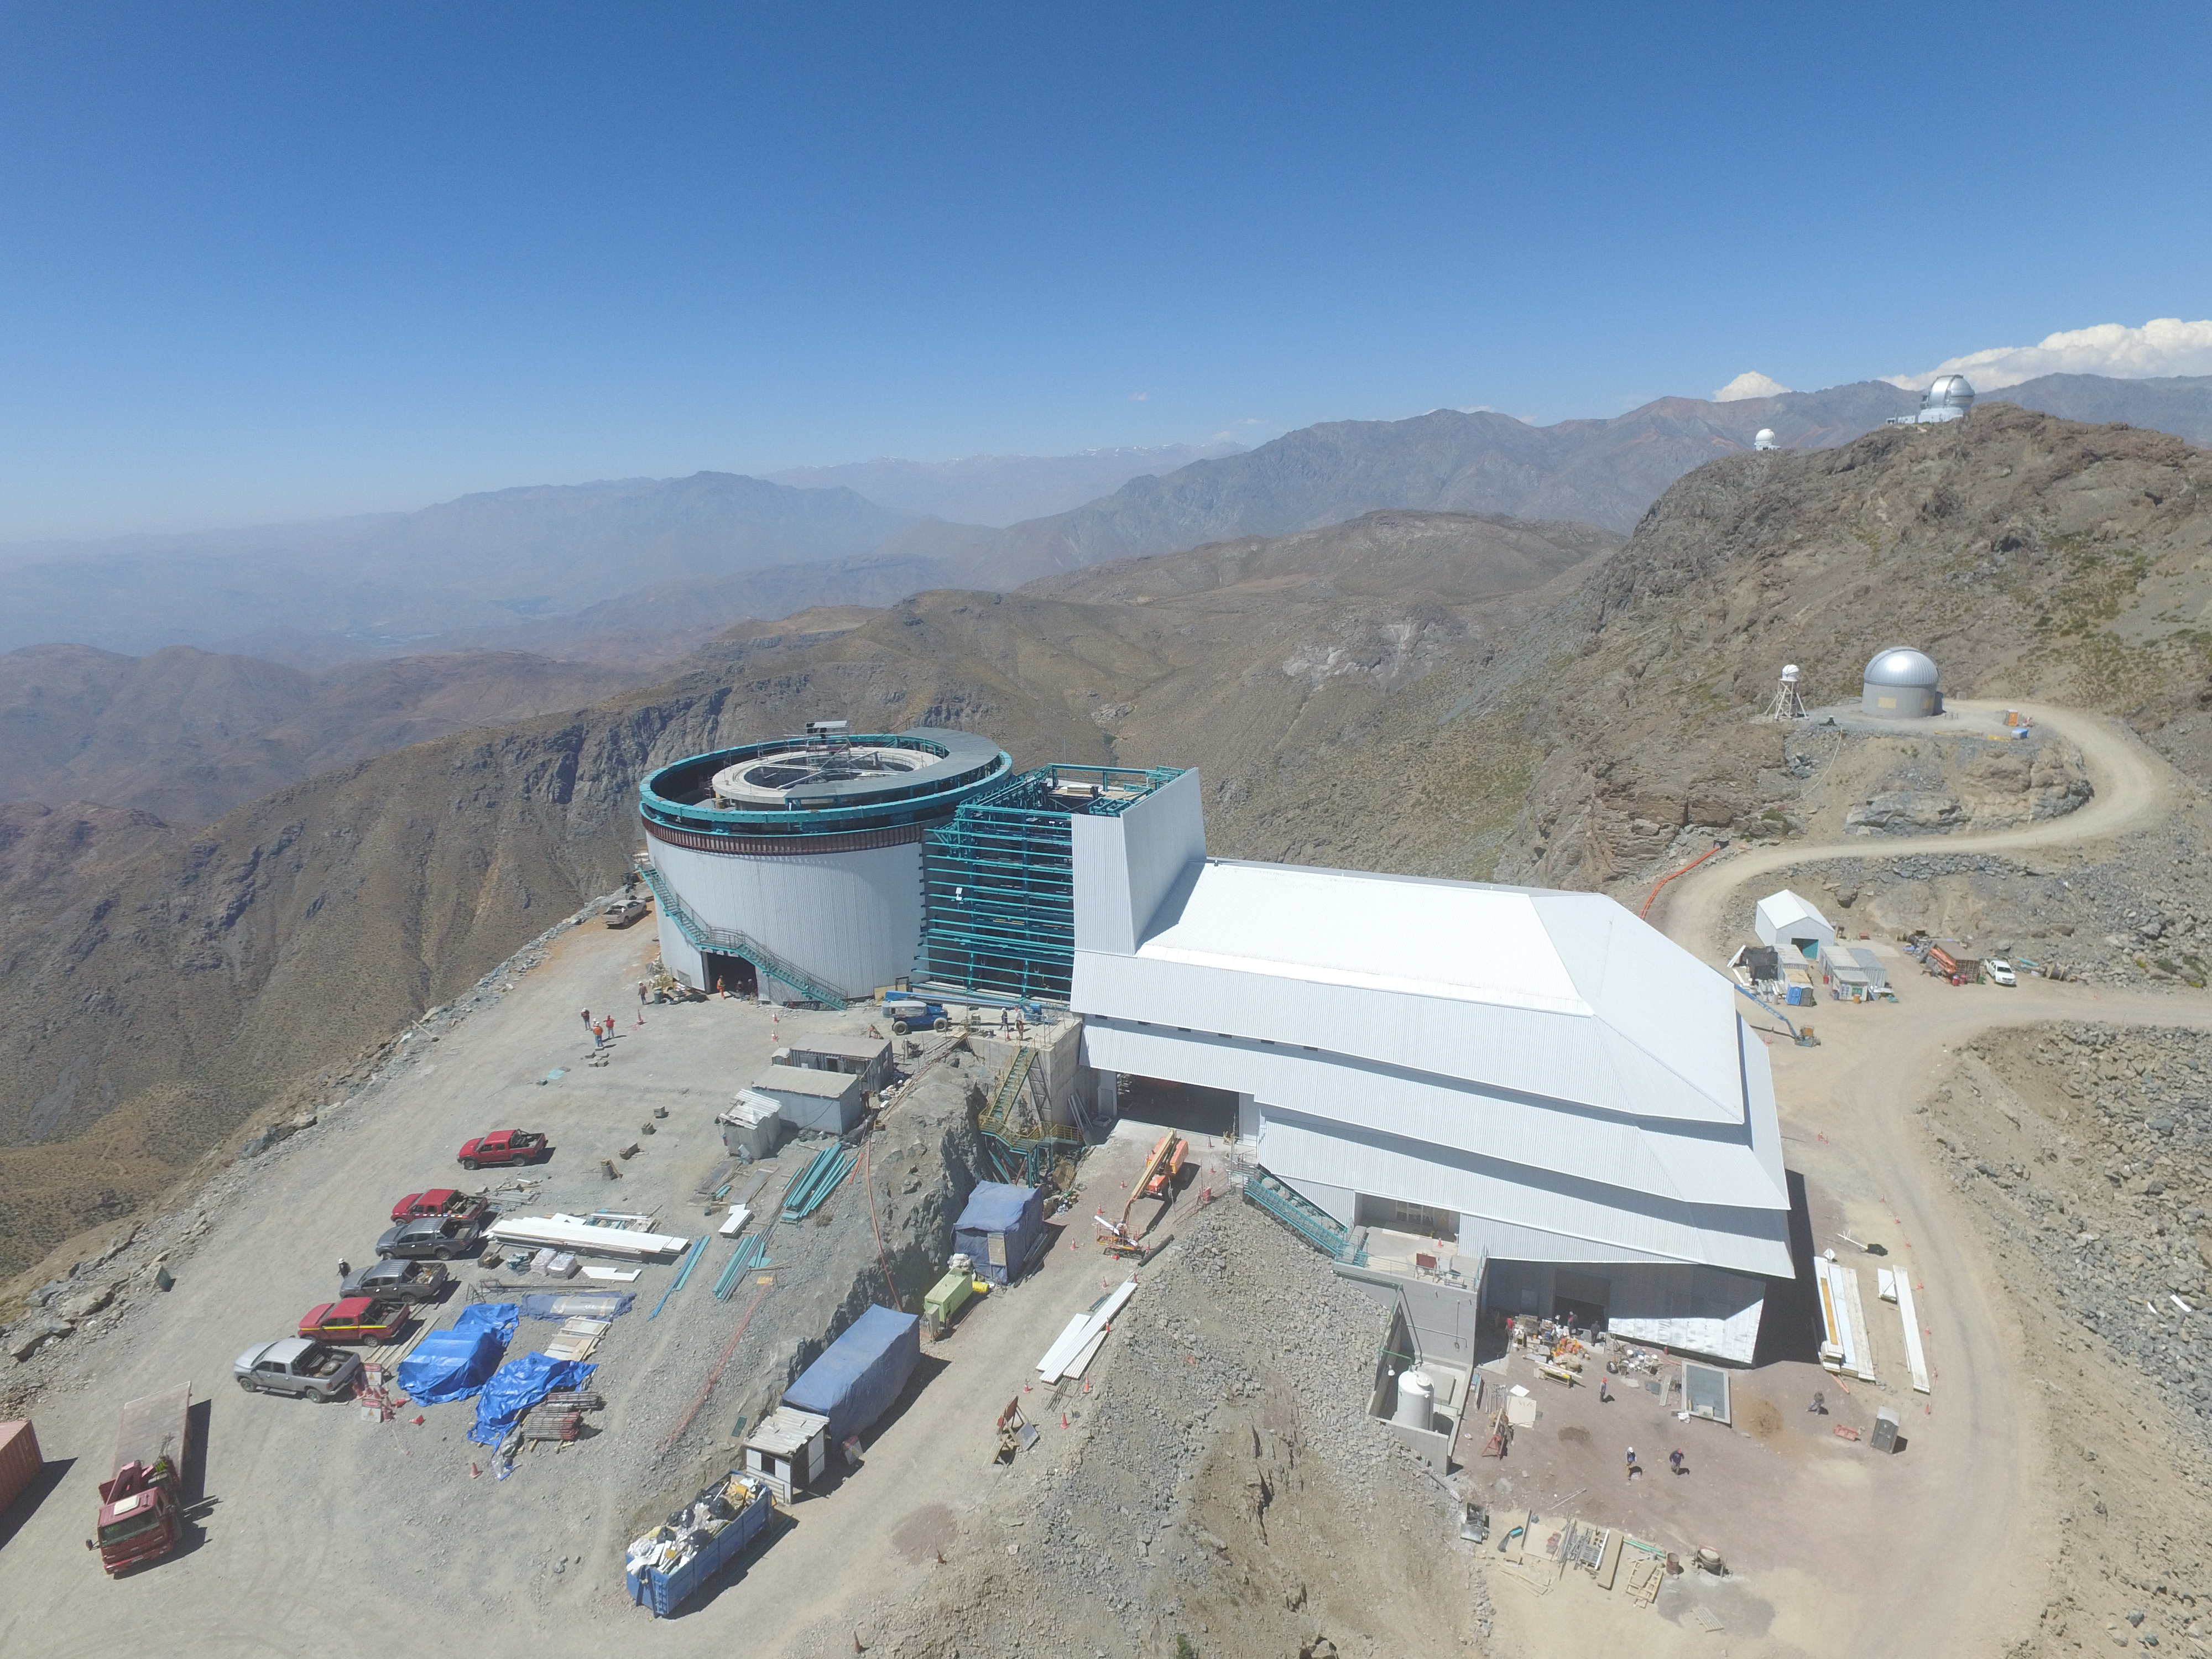

Drone Photo of LSST Facility and Environs December 2017

LSST Assembly Integration Verification (AIV) Manager Jacques Sebag submitted these aerial drone photos of the LSST facility, taken on December 28. The photos were taken after the LSST team collaborated with subcontractor Besalco to move the facility mobile roof to the flat area located on the north side of the lower enclosure. Congratulations to all for this achievement at the end of 2017!

Credit: Rubin Observatory/NSF/AURA